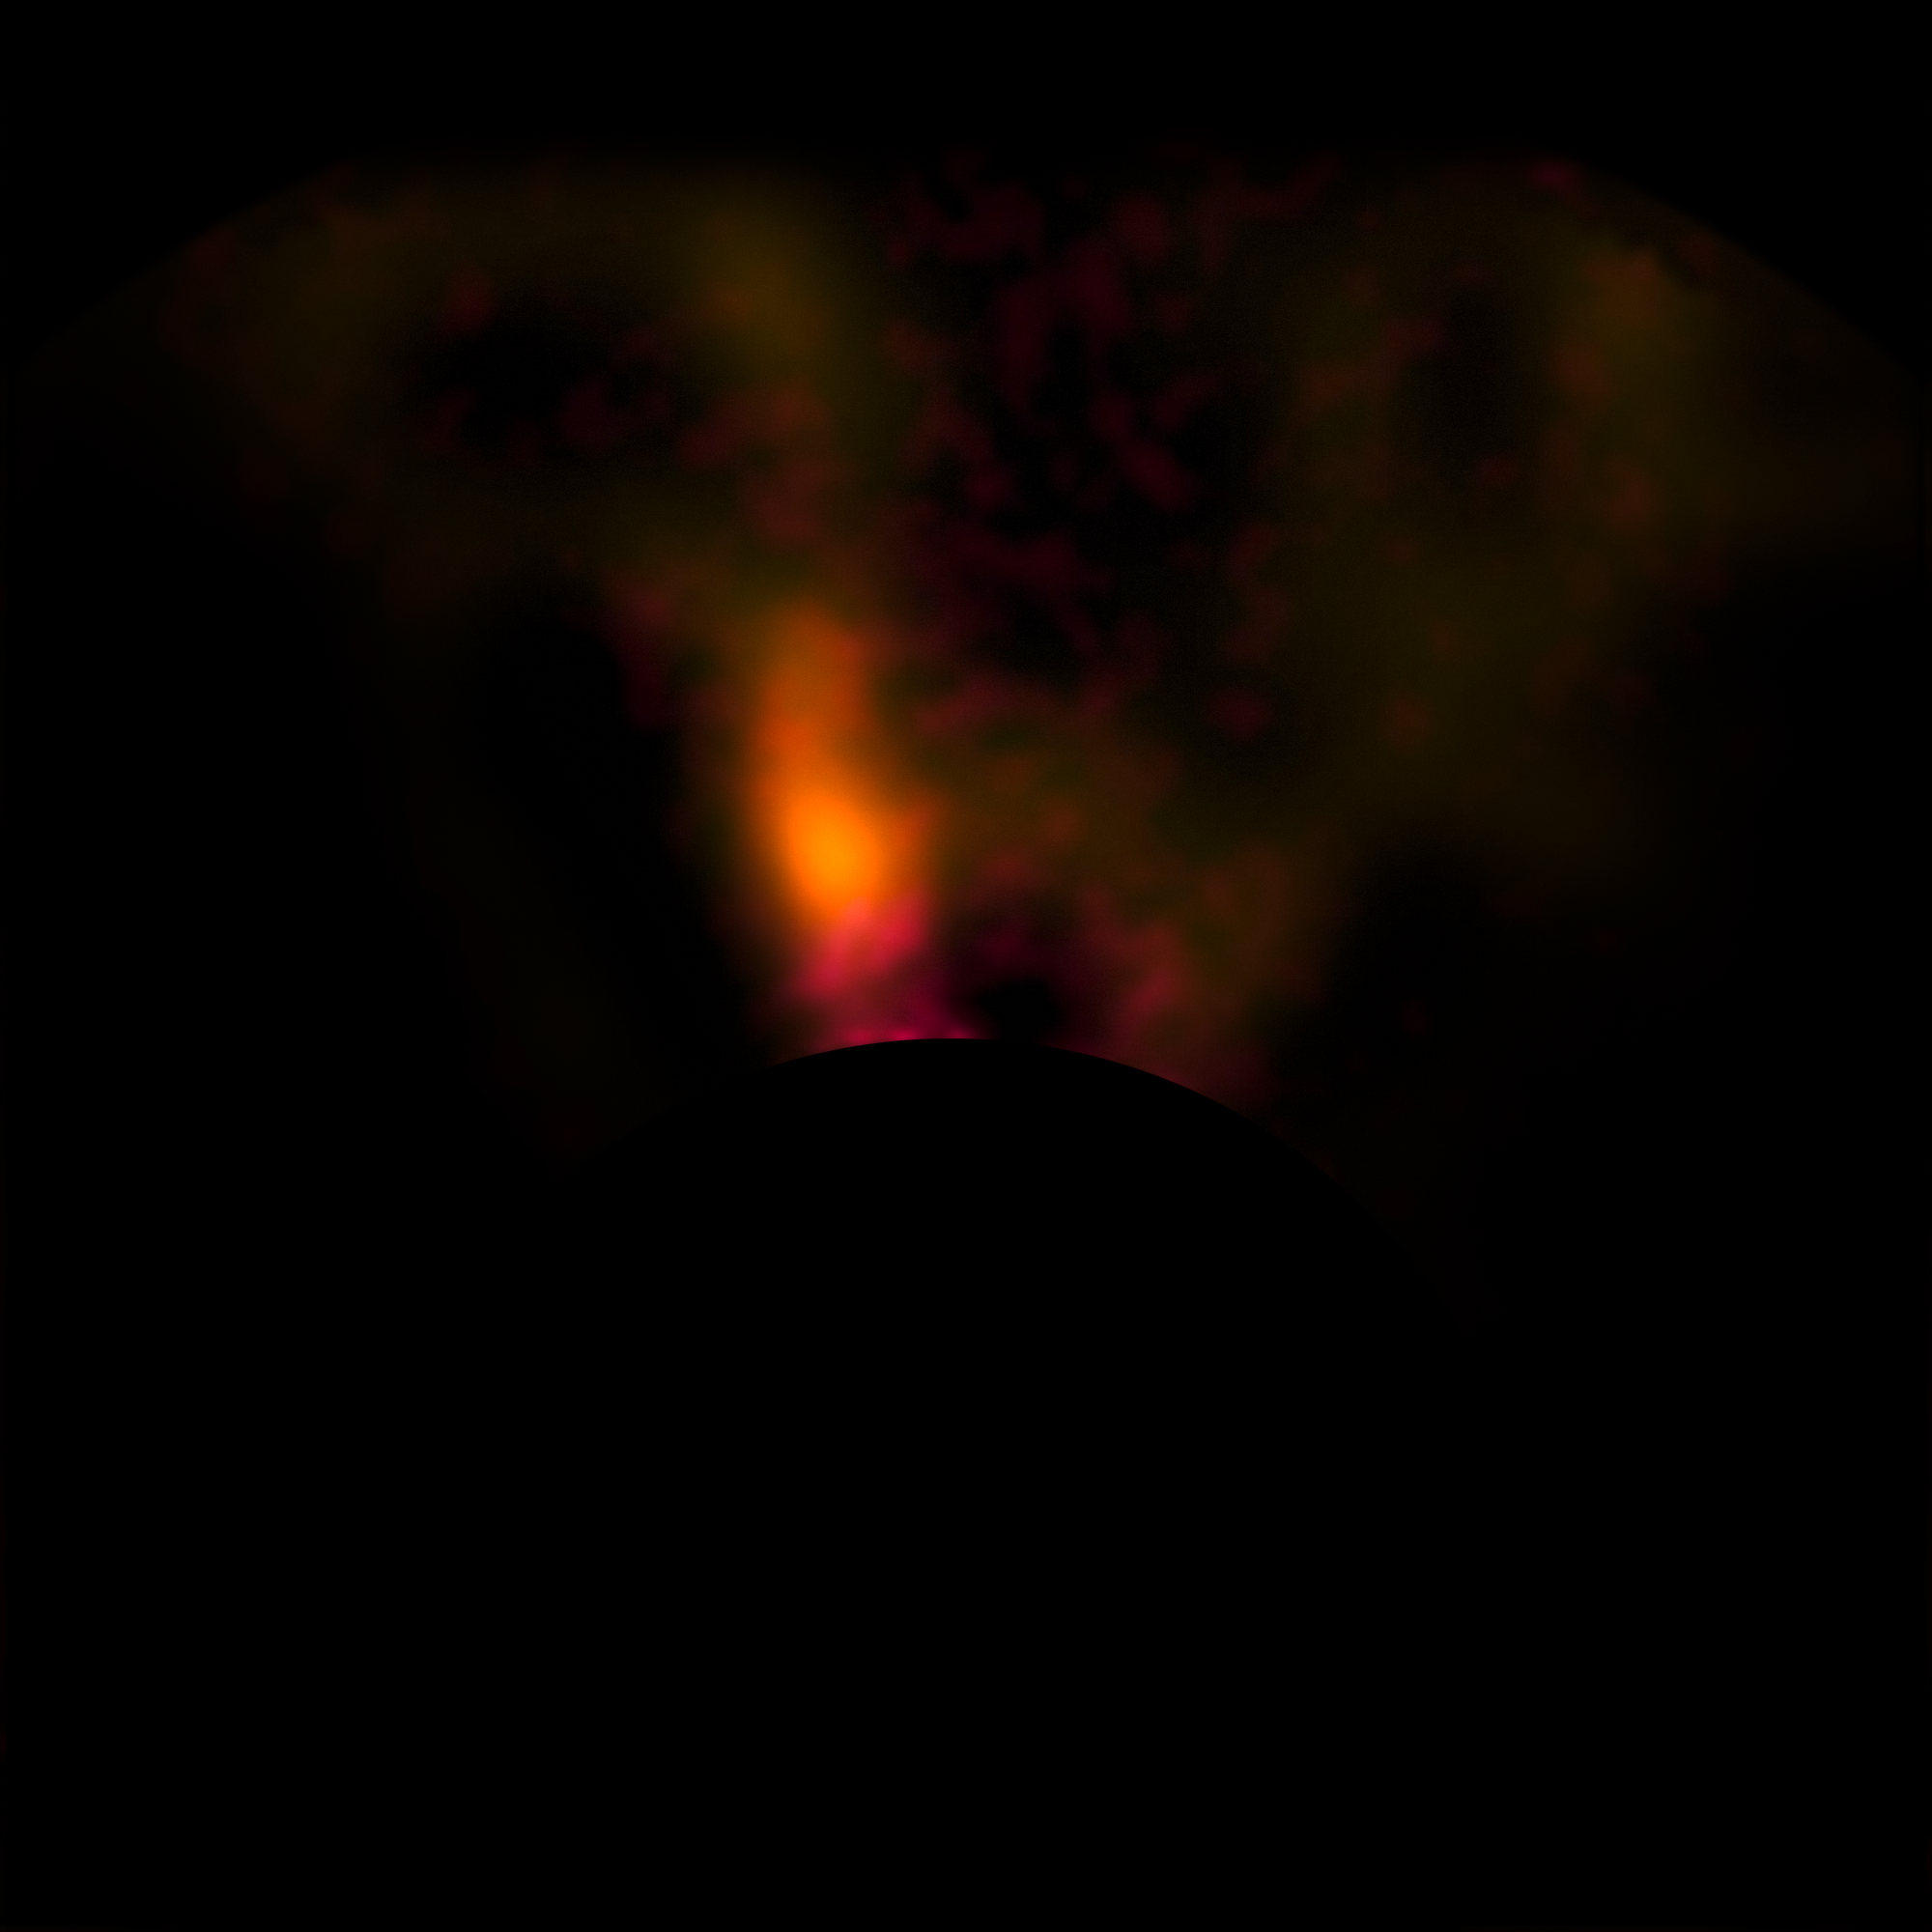

VLT image of the protoplanet around the young star HD 100546

This image from the NACO system on ESO’s Very Large Telescope shows a candidate protoplanet in the disc of gas and dust around the young star HD100546. This picture was taken with a special coronagraph that suppresses the light from the brilliant star and allows the region of the protoplanet to be seen in great detail. The brightest part of this picture is the candidate protoplanet and the dark disc at the bottom is hiding the very bright star itself.

Credit: ESO